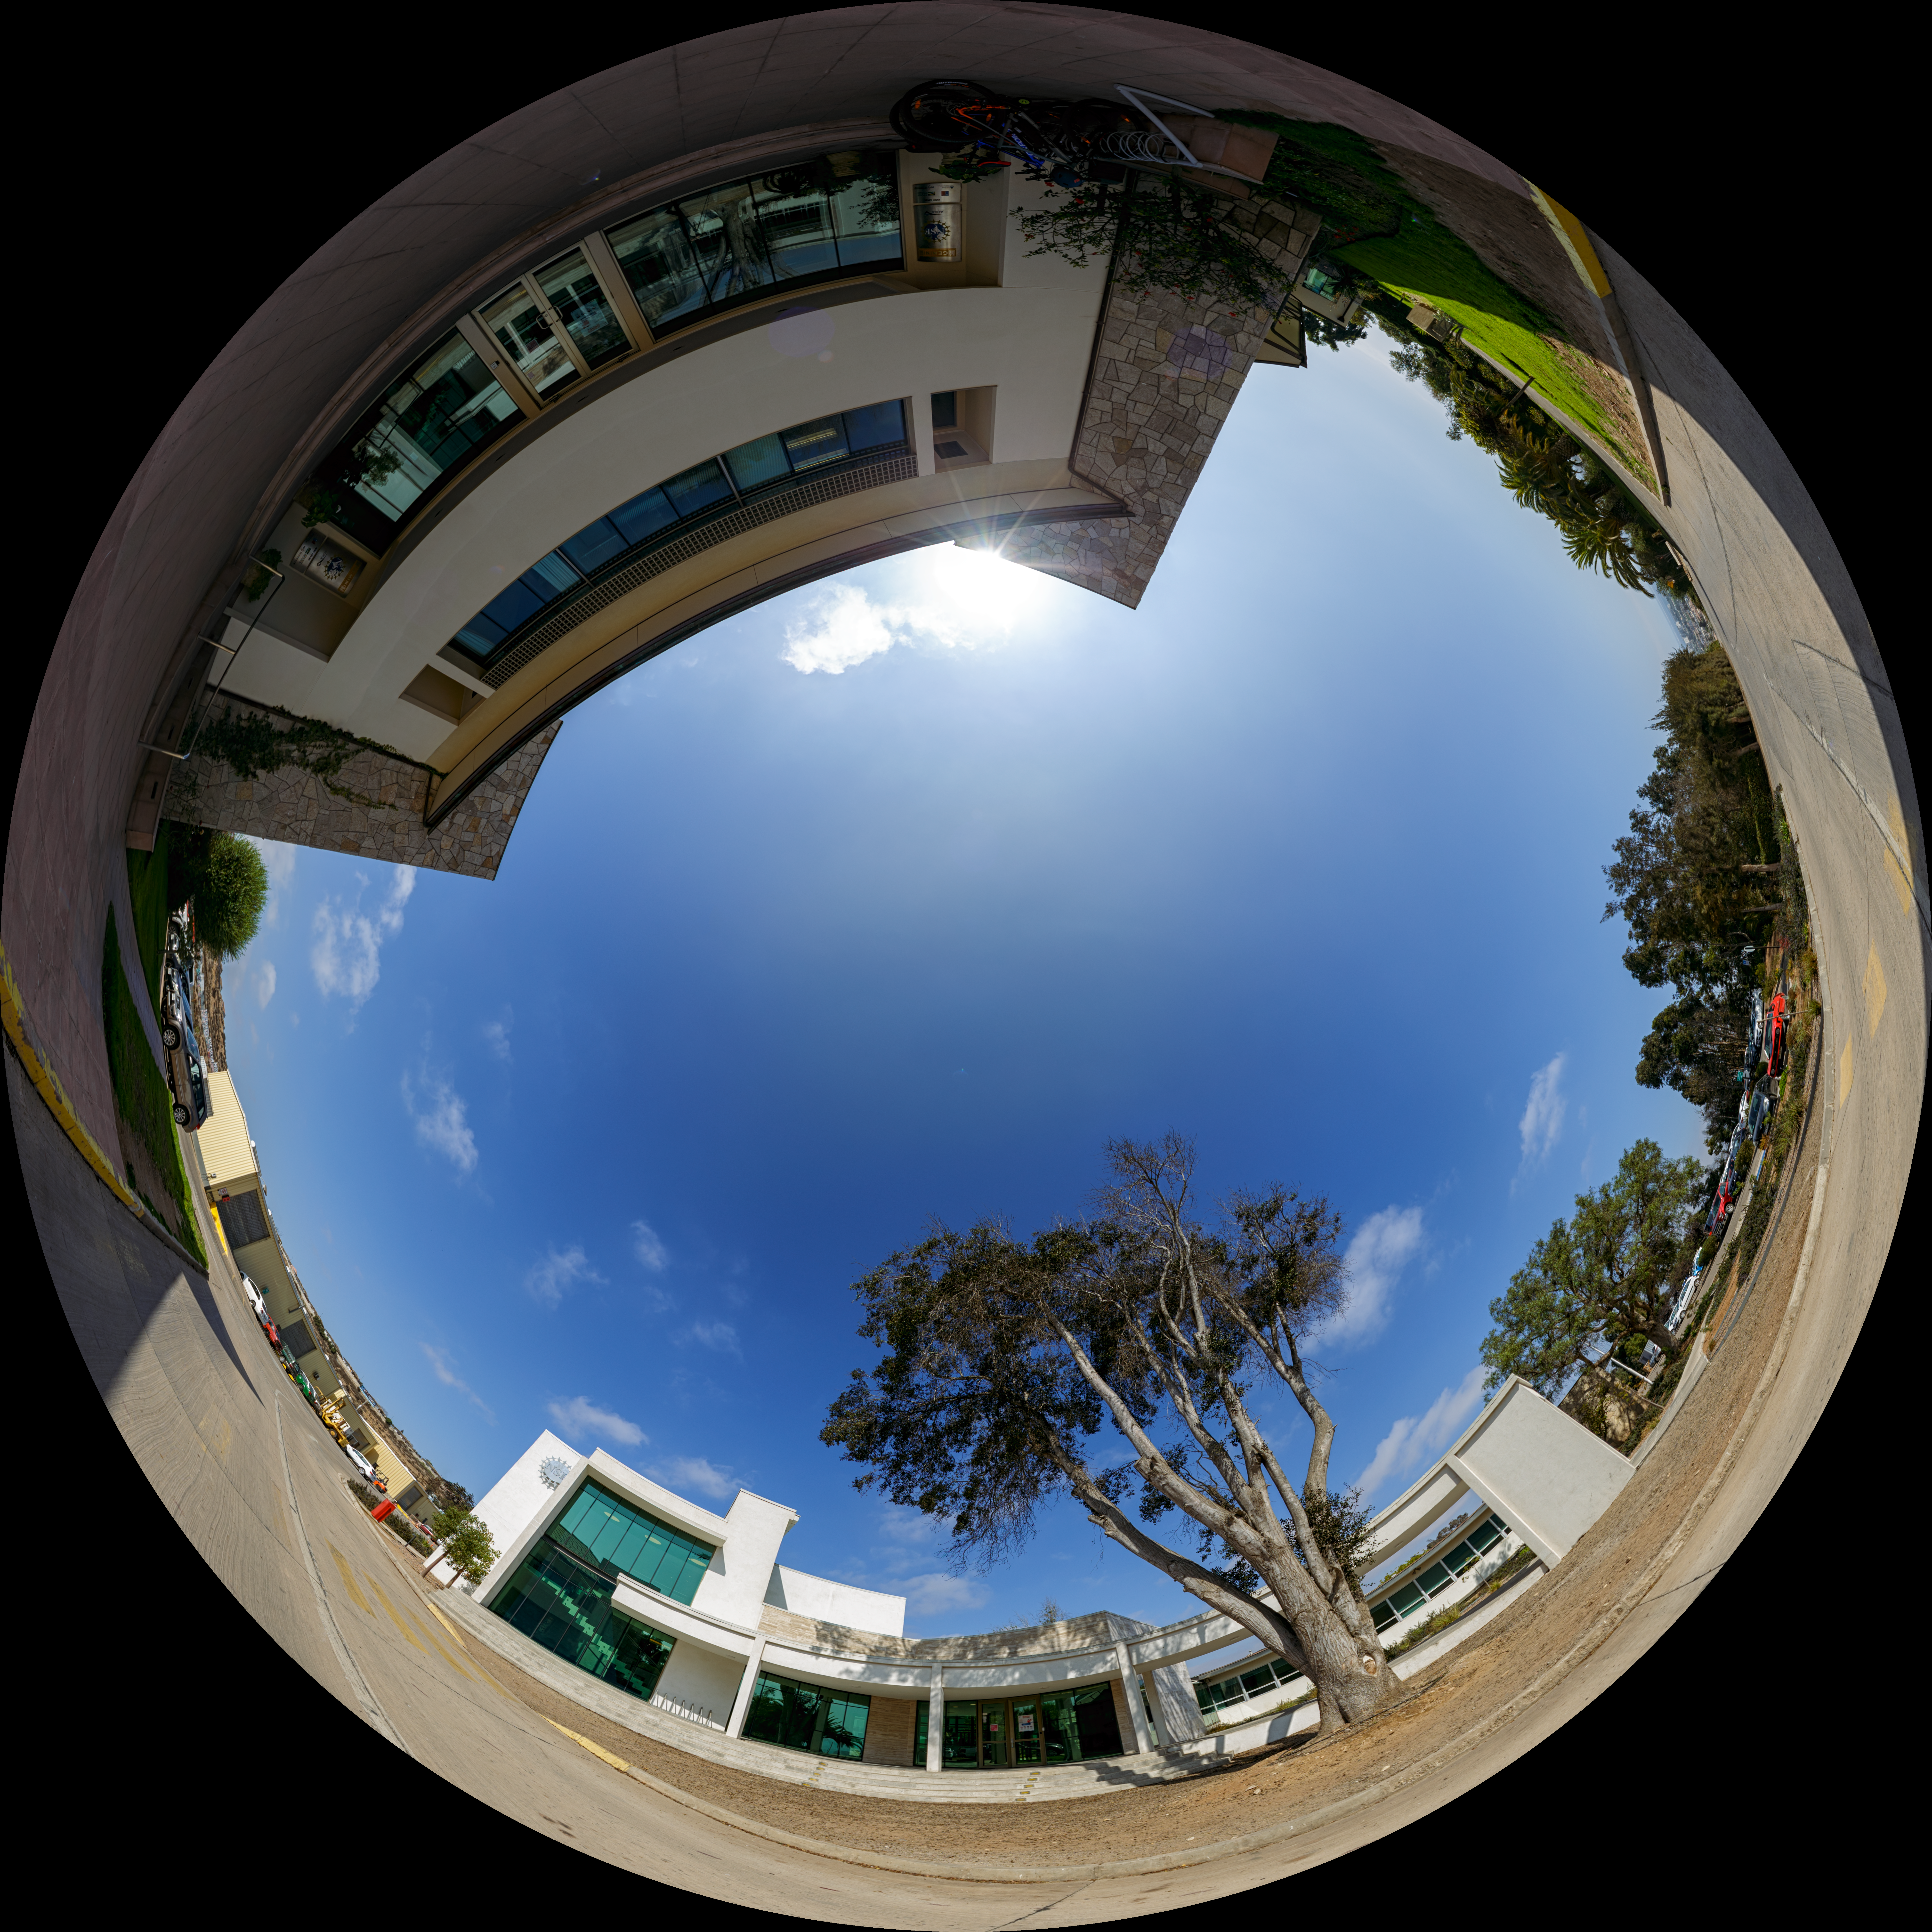

AURA Recinto Fulldome

A panoramic view of the AURA Recinto Facility, part of the Cerro Tololo Inter-American Observatory, a program of NSF NOIRLab.

Credit: NOIRLab/AURA/NSF/P. Horálek